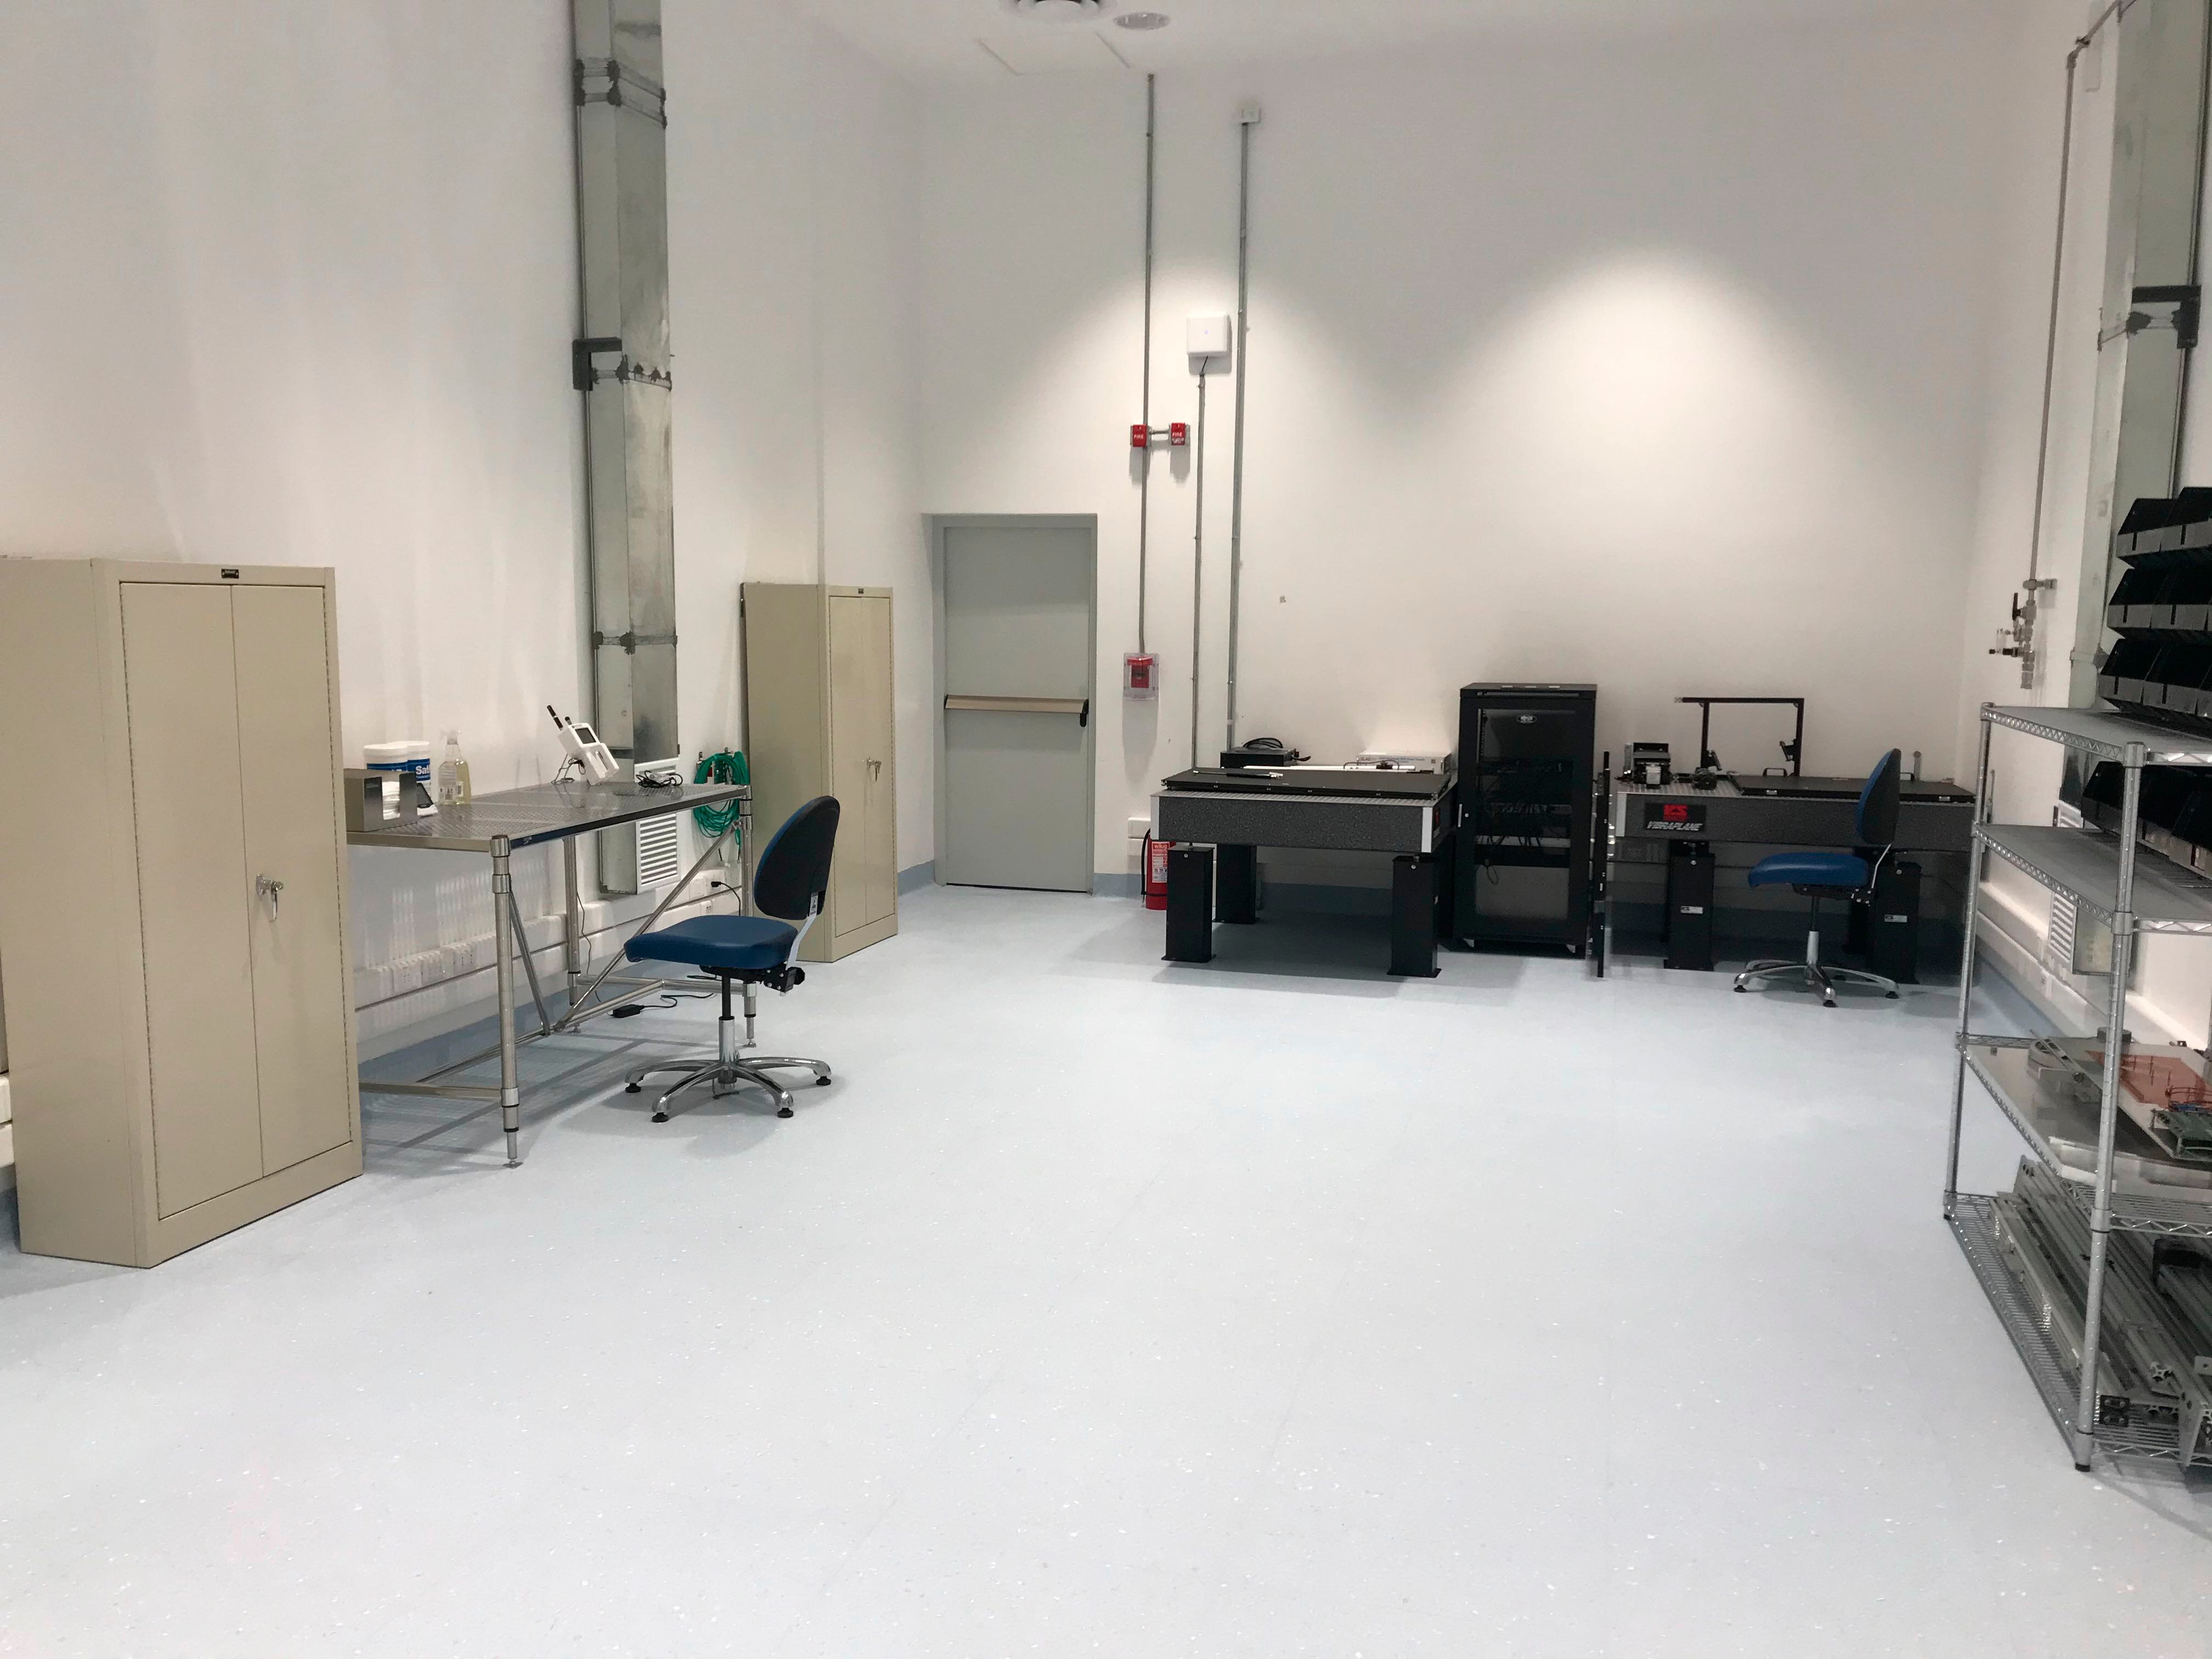

Camera Clean Room October 2019

Members of the LSST Camera team were on Cerro Pachón in October to prepare the clean and white rooms in the LSST Summit Facility building for the impending arrival of hardware. In the clean room, the team set up some optical tables that will eventually hold the single-raft test systems for the camera, in case it's necessary to change out a science raft after the camera arrives at the summit. The team also installed tables, cabinets, and an oxygen deficiency monitor in the clean room.

Credit: M Lopez/Rubin Observatory/NSF/AURA